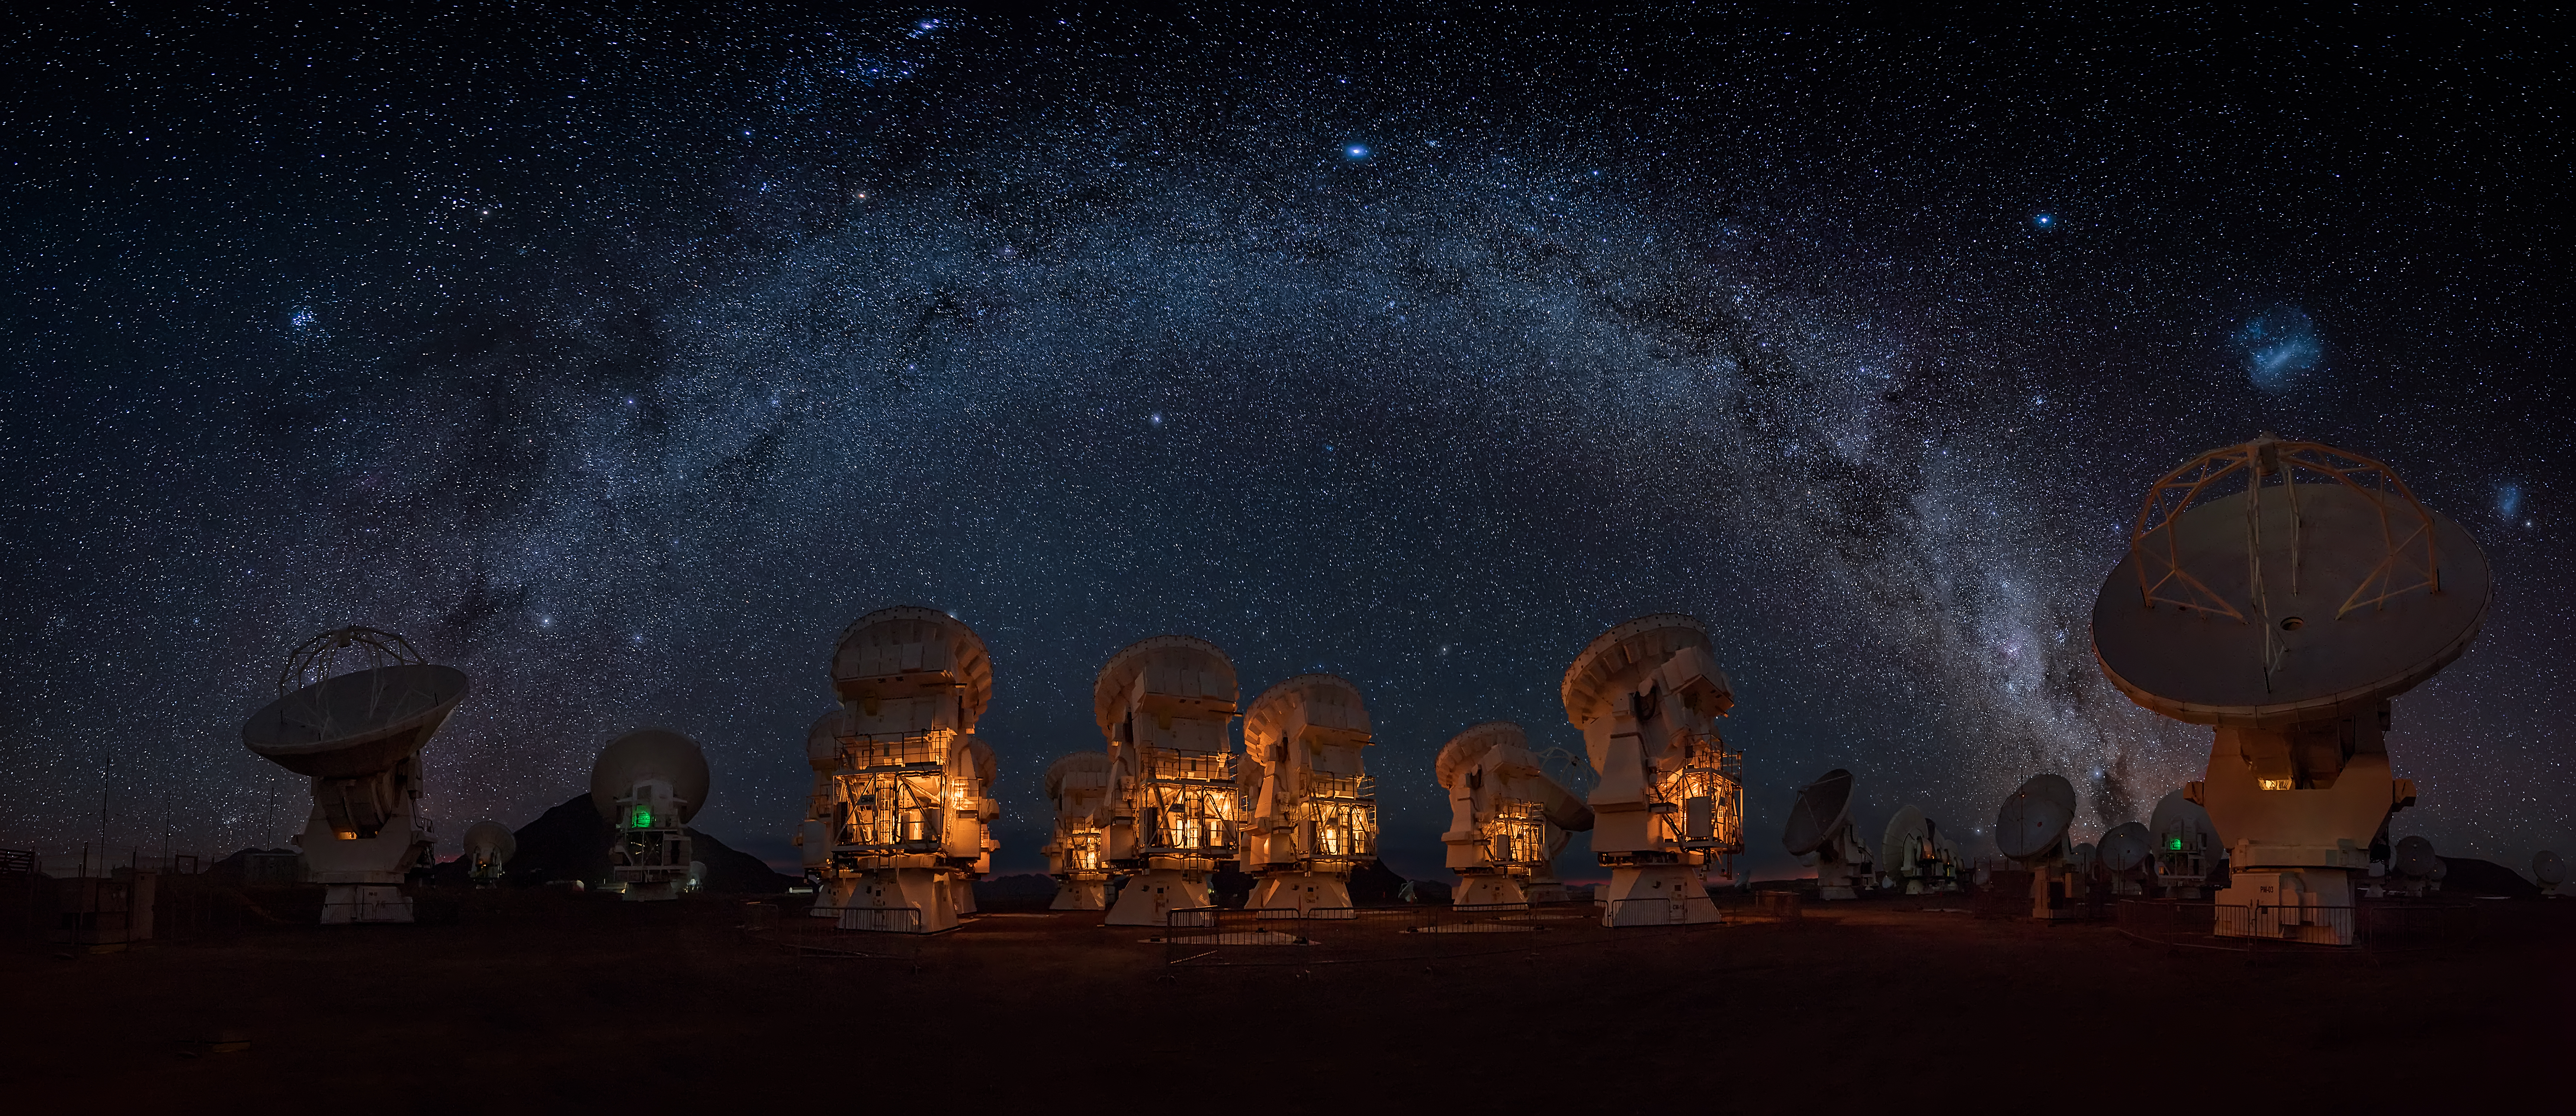

The Milky Way

The Milky Way over the Atacama Compact Array (ACA) or central cluster.

Credit: ALMA (ESO/NAOJ/NRAO)